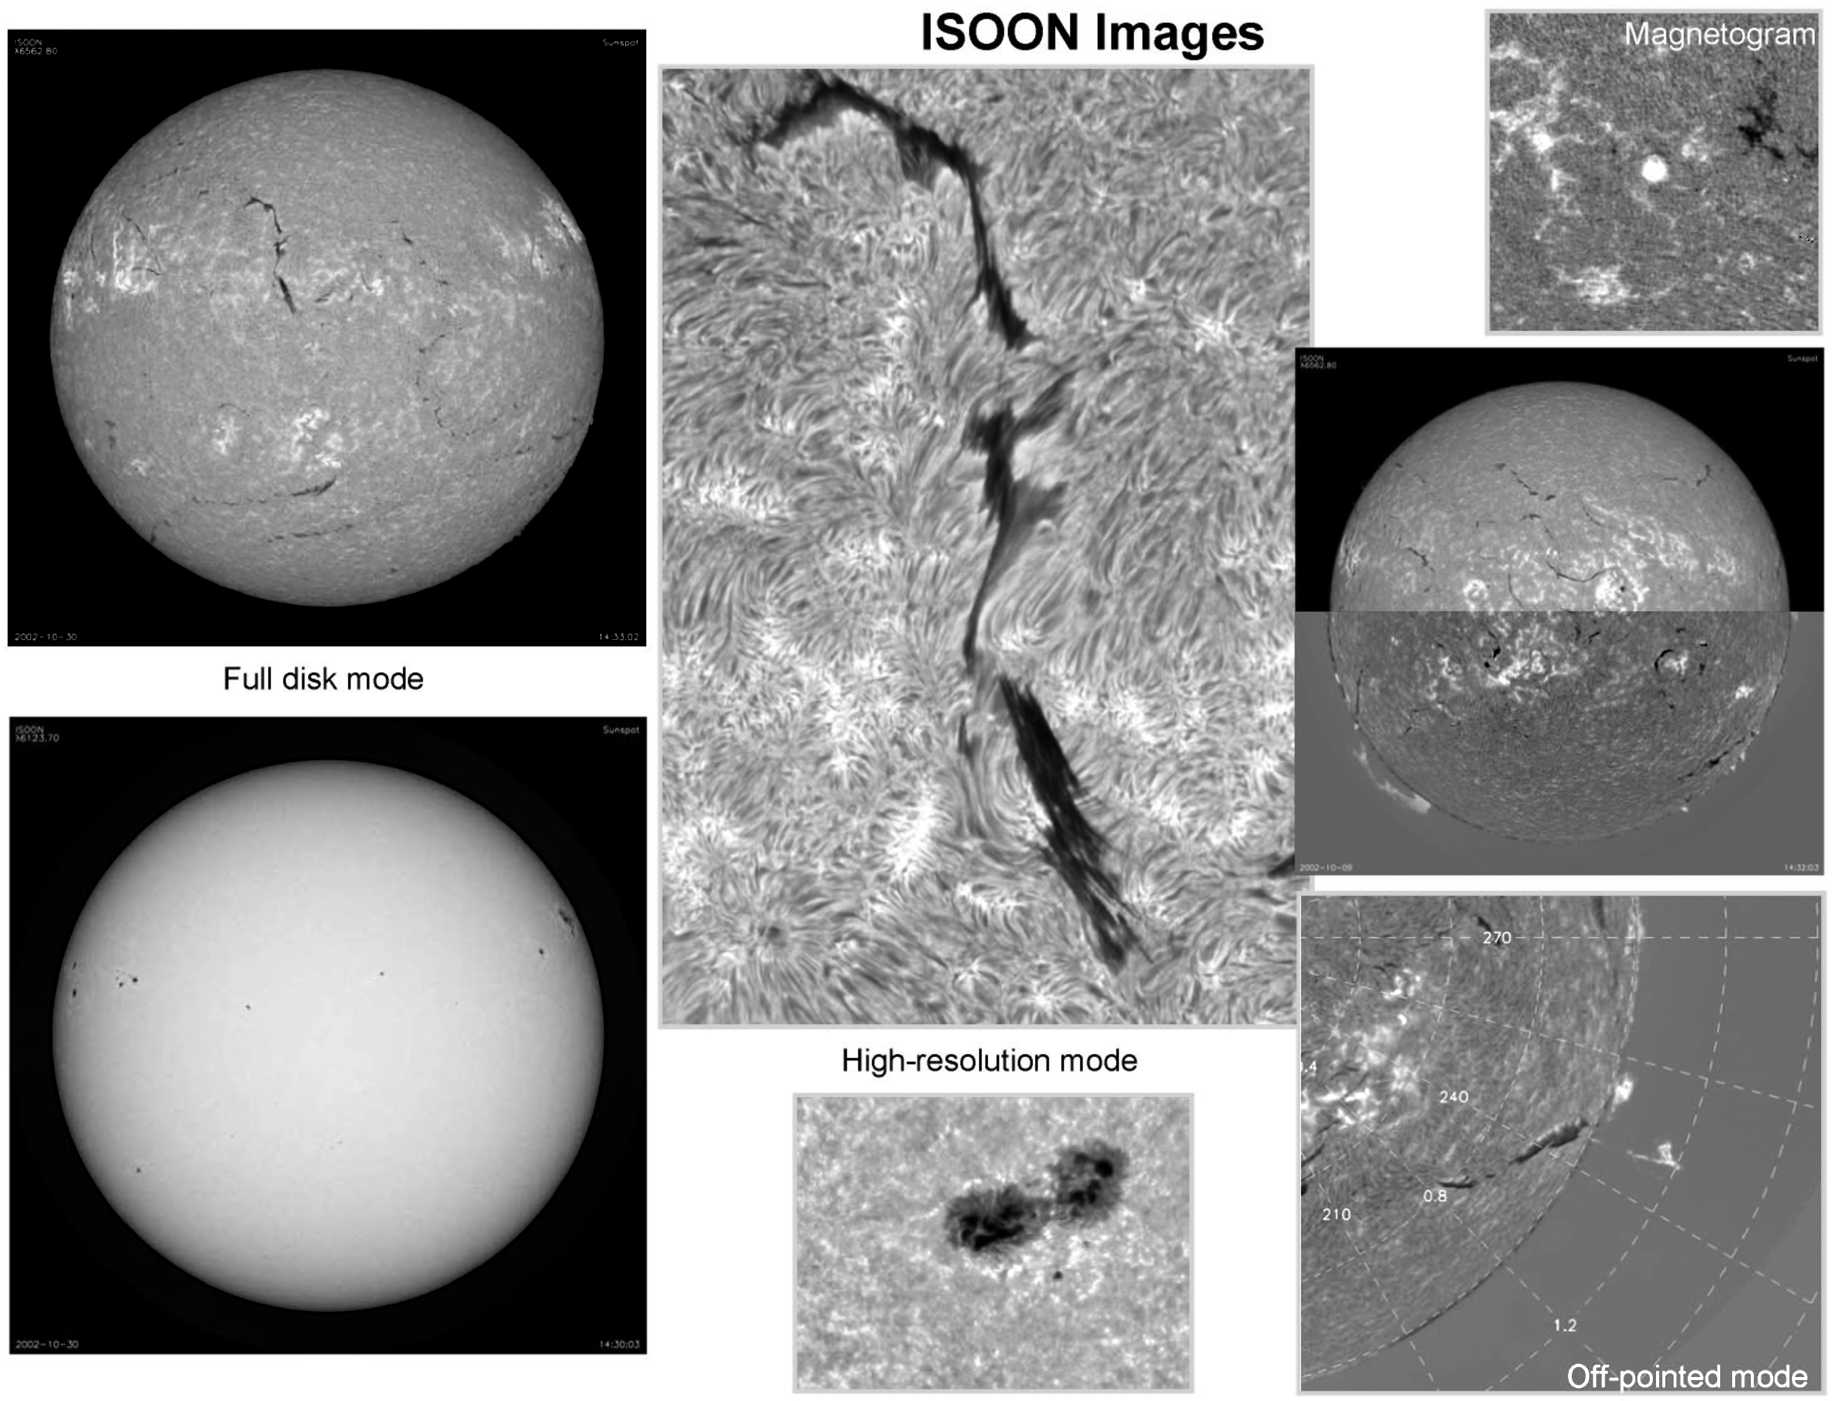

The Improved Solar Observing Optical Network

ISOON is a semi-autonomous, remotely commandable system that provides solar imaging in H-alpha, continuum, and line-of-sight magnetic fields. ISOON was the subject of an article in the March 2003 NSO Newsletter (currently only available in PDF format): for further information, see http://www.nso.edu/sunspot/isoon/descript.html.

Credit: US Air Force Research Laboratory and National Solar Observatory (SPO)